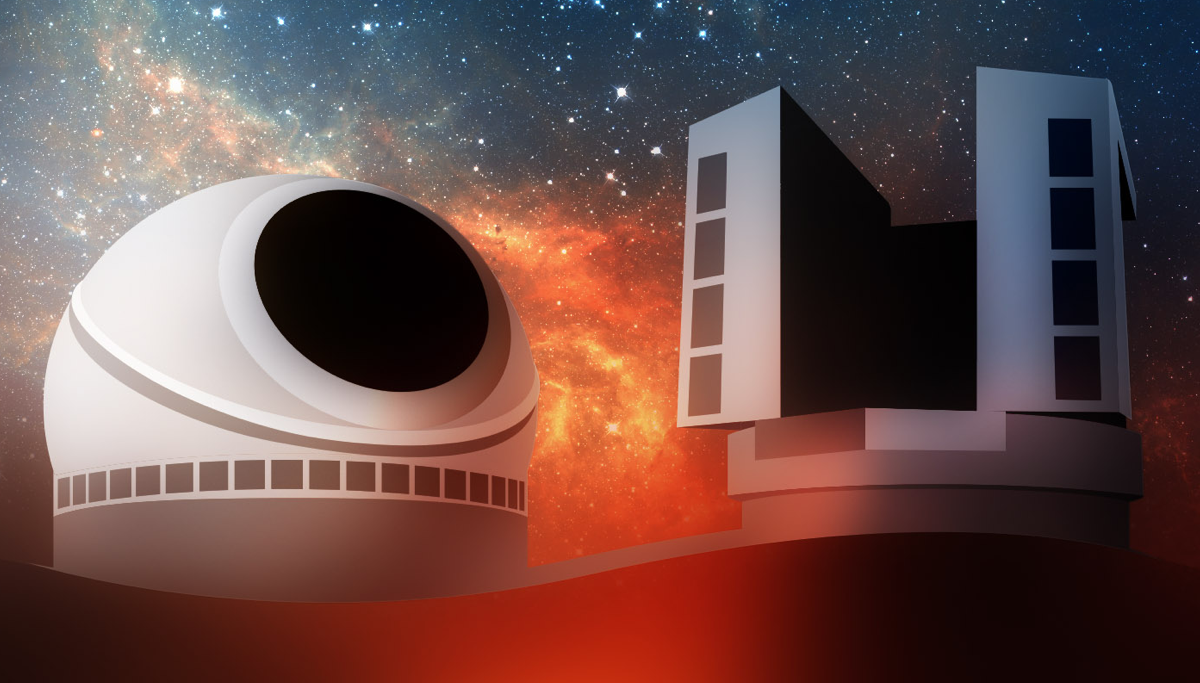

US Extremely Large Telescope Program illustration

US Extremely Large Telescope Program (US-ELTP) illustration

Credit: US-ELTP (TIO/NOIRLab/GMTO)